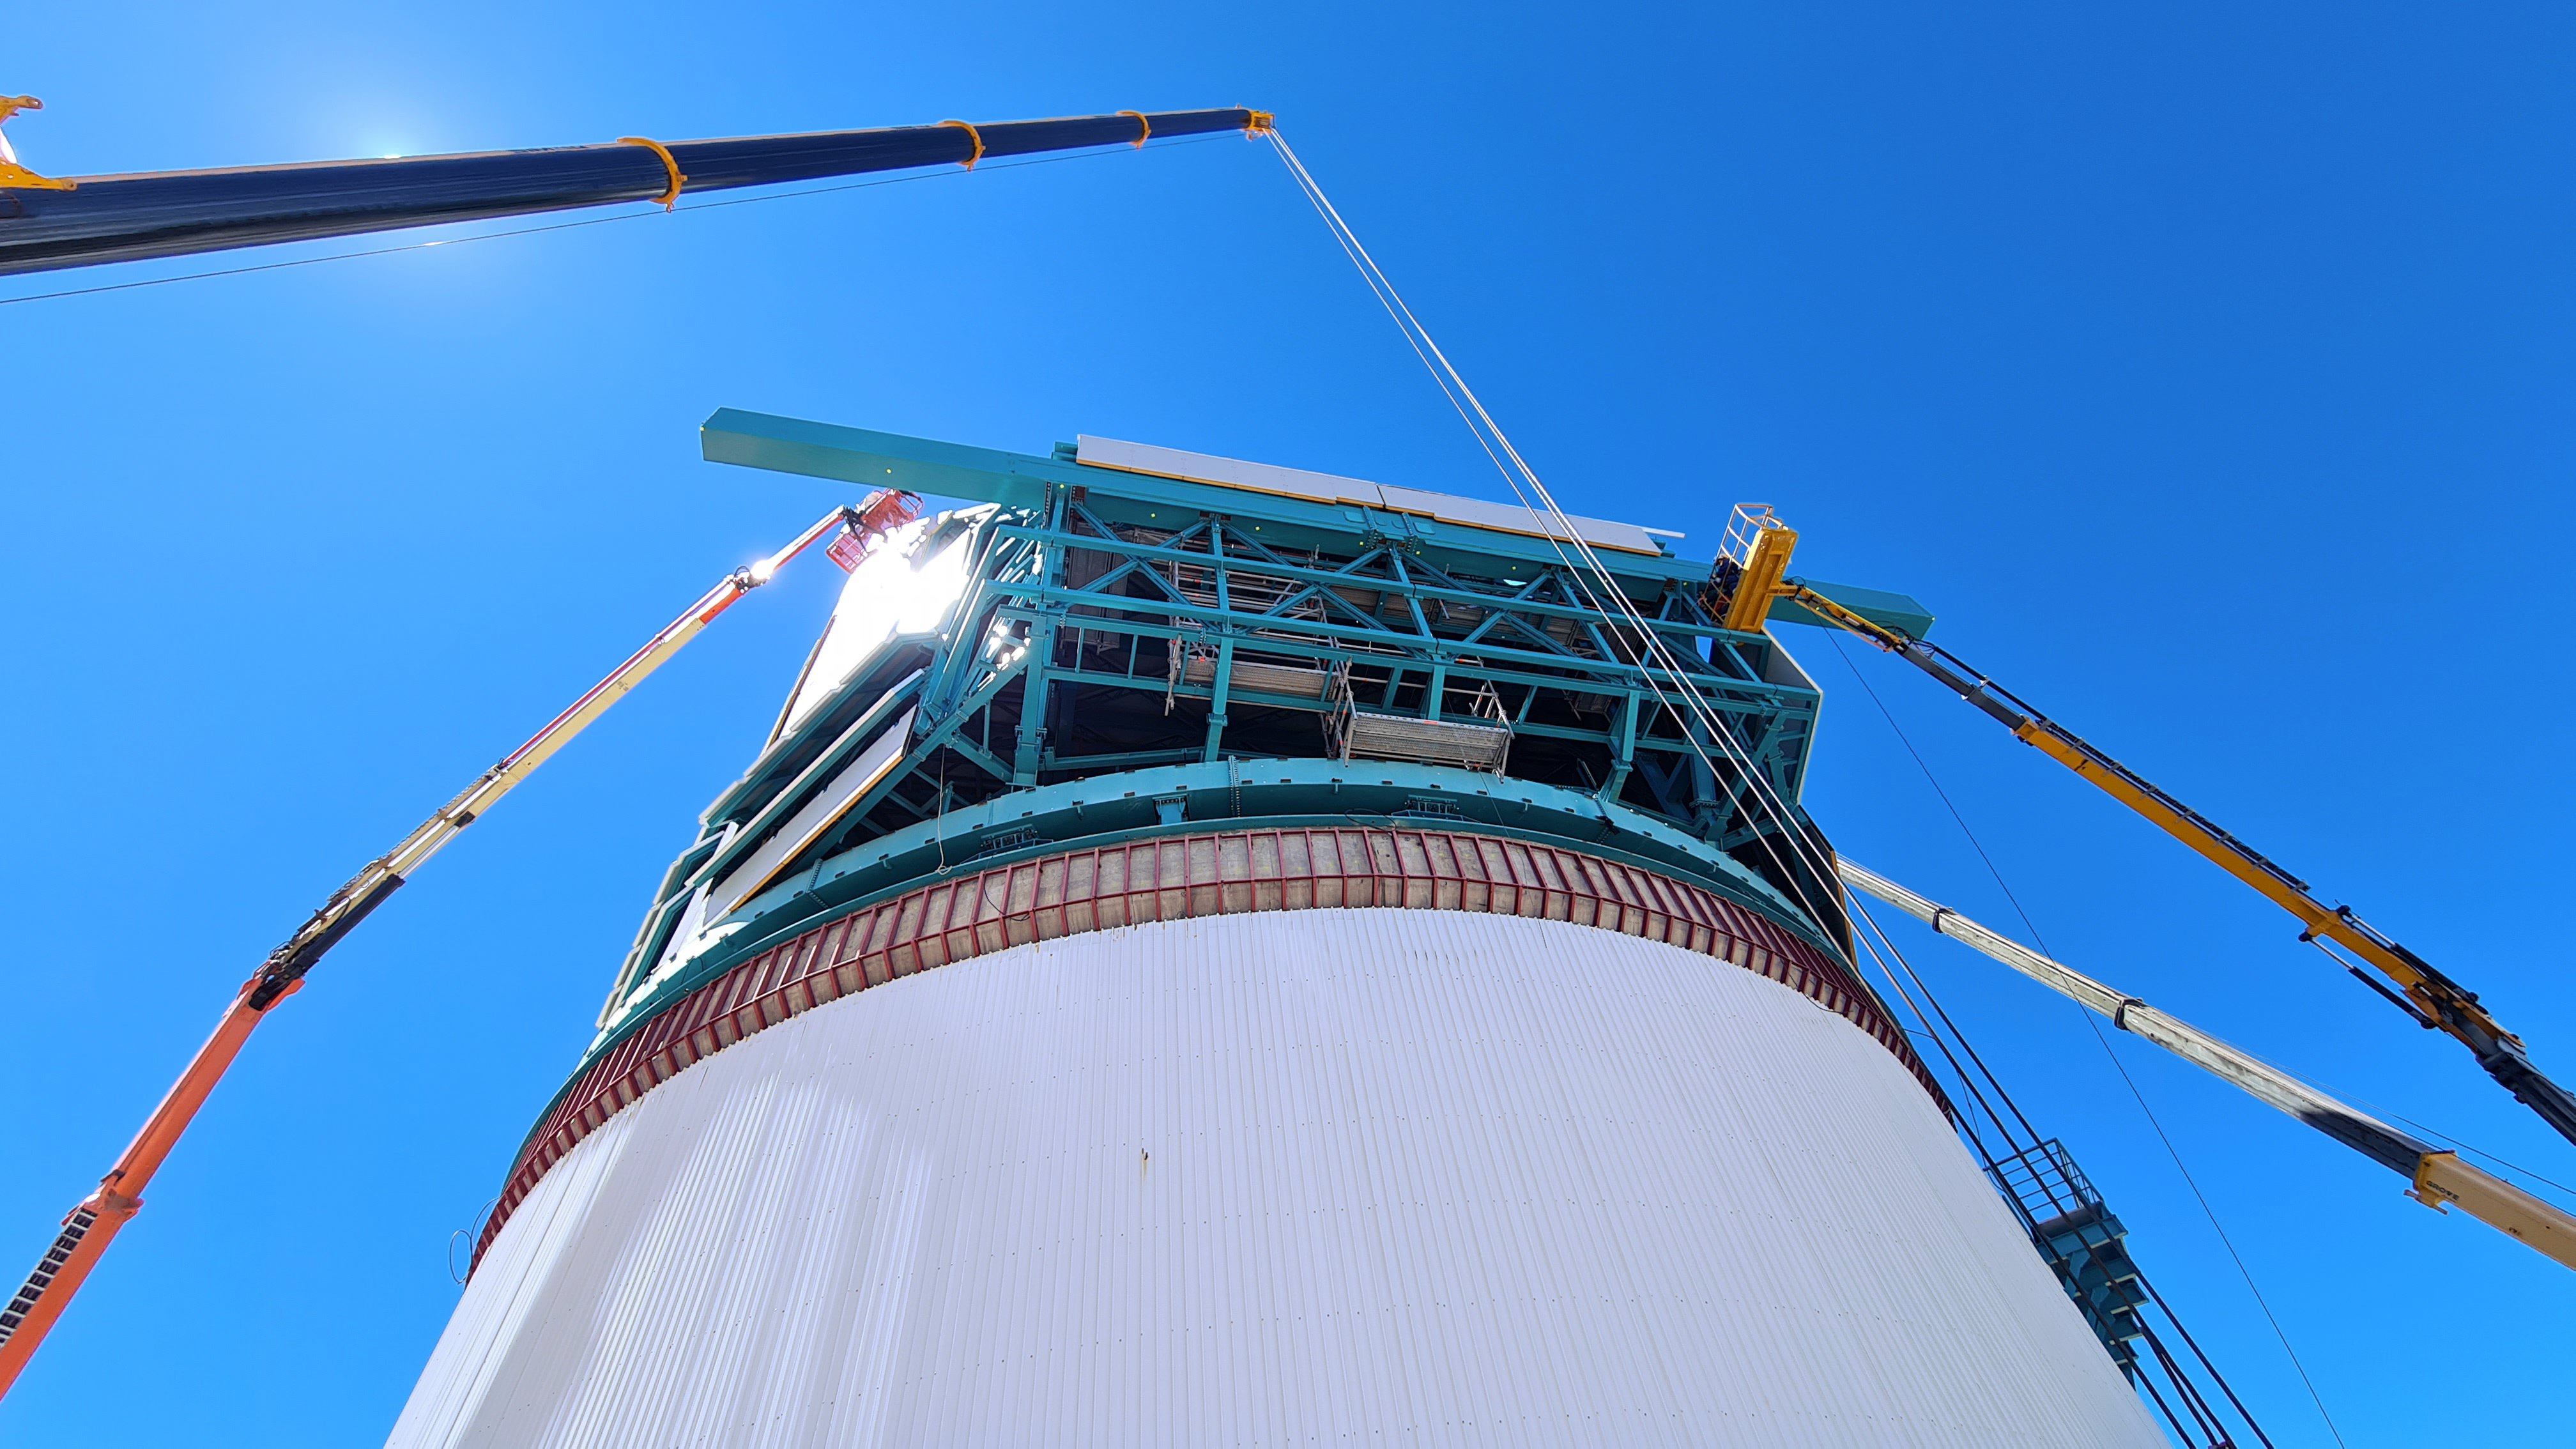

Rubin Observatory Dome

The contracted team for the dome is now about 20 people who are focused on getting the dome enclosed before the TMA team arrives in January. The dome cladding is going up fast!

Credit: Rubin Obs/NSF/AURA